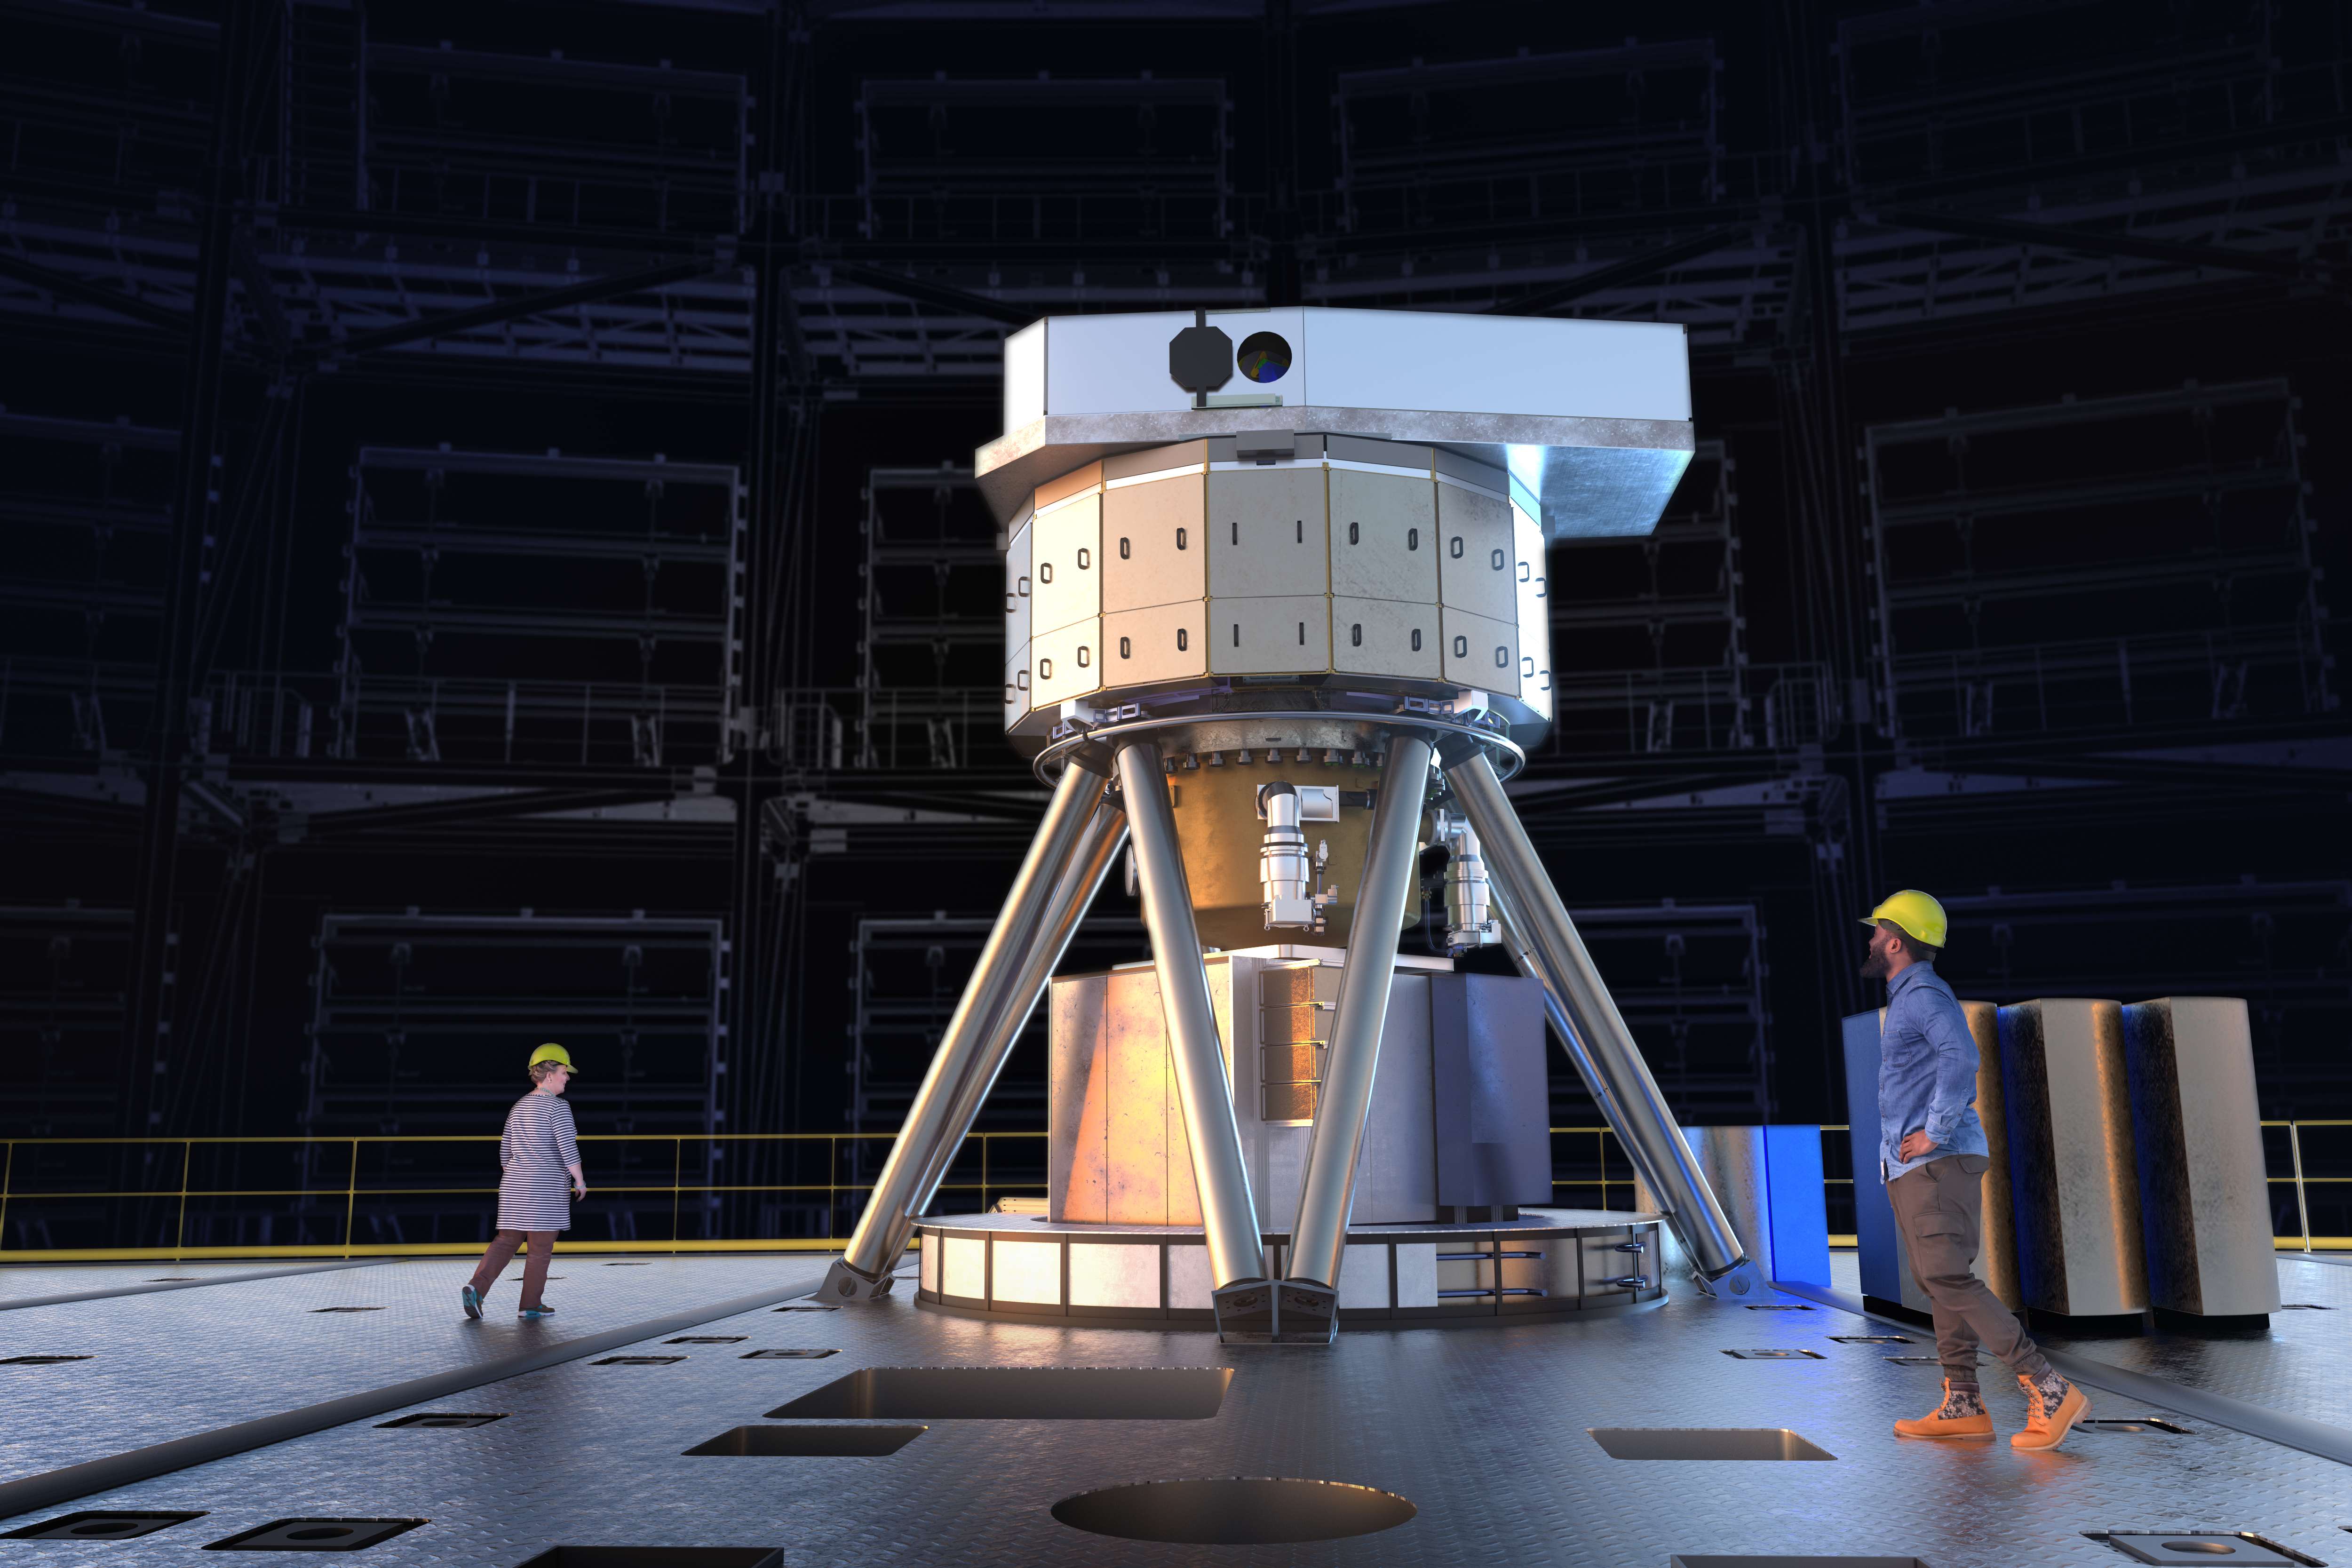

Model of MICADO

The Extremely Large Telescope MICADO instrument seen modelled here, standing for Multi-AO Imaging Camera for Deep Observations, will specialise in the in depth imaging of our Universe. With its incredible sensitivity and spatial resolution researchers aim to use this large instrument to resolve faint objects including stars within other galaxies.

Credit: ESO